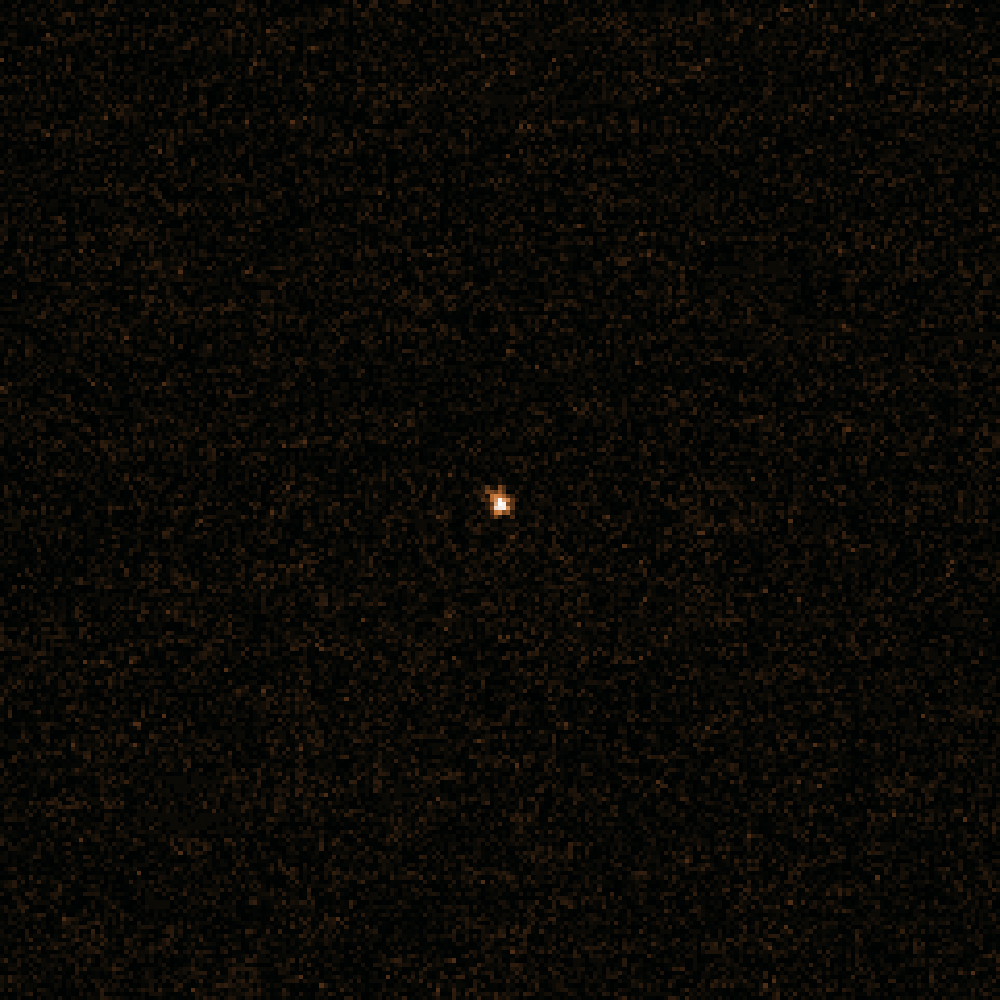

VLT snap of comet 67P/Churyumov-Gerasimenko in October 2013

This image shows the most recent observations of 4-kilometre diameter comet 67P/Churyumov-Gerasimenko, taken on 5 October 2013 by ESO's Very Large Telescope (VLT) when the comet was around 500 million kilometres away — before it passed behind the Sun and out of view from Earth's perspective.

This image was processed to reveal the comet without any background stars. Viewed towards the centre of the Milky Way, the comet was still so far from the Sun that the icy nucleus was not releasing any gas or dust, and appears as a simple spot. As it approaches the Sun, its surface will heat up and its ices will sublimate, dragging dust out to form a tail.

The observation marks the start of a close collaboration between ESA and ESO to monitor the comet from the ground during Rosetta's encounter with 67P/CG later this year. Rosetta was launched in 2004 and aims to explore the surface of the comet, deploying a lander down onto 67P/CG to see what its surface is like.

Credit: ESO, Colin Snodgrass (Max Planck Institute for Solar System Research, Germany).